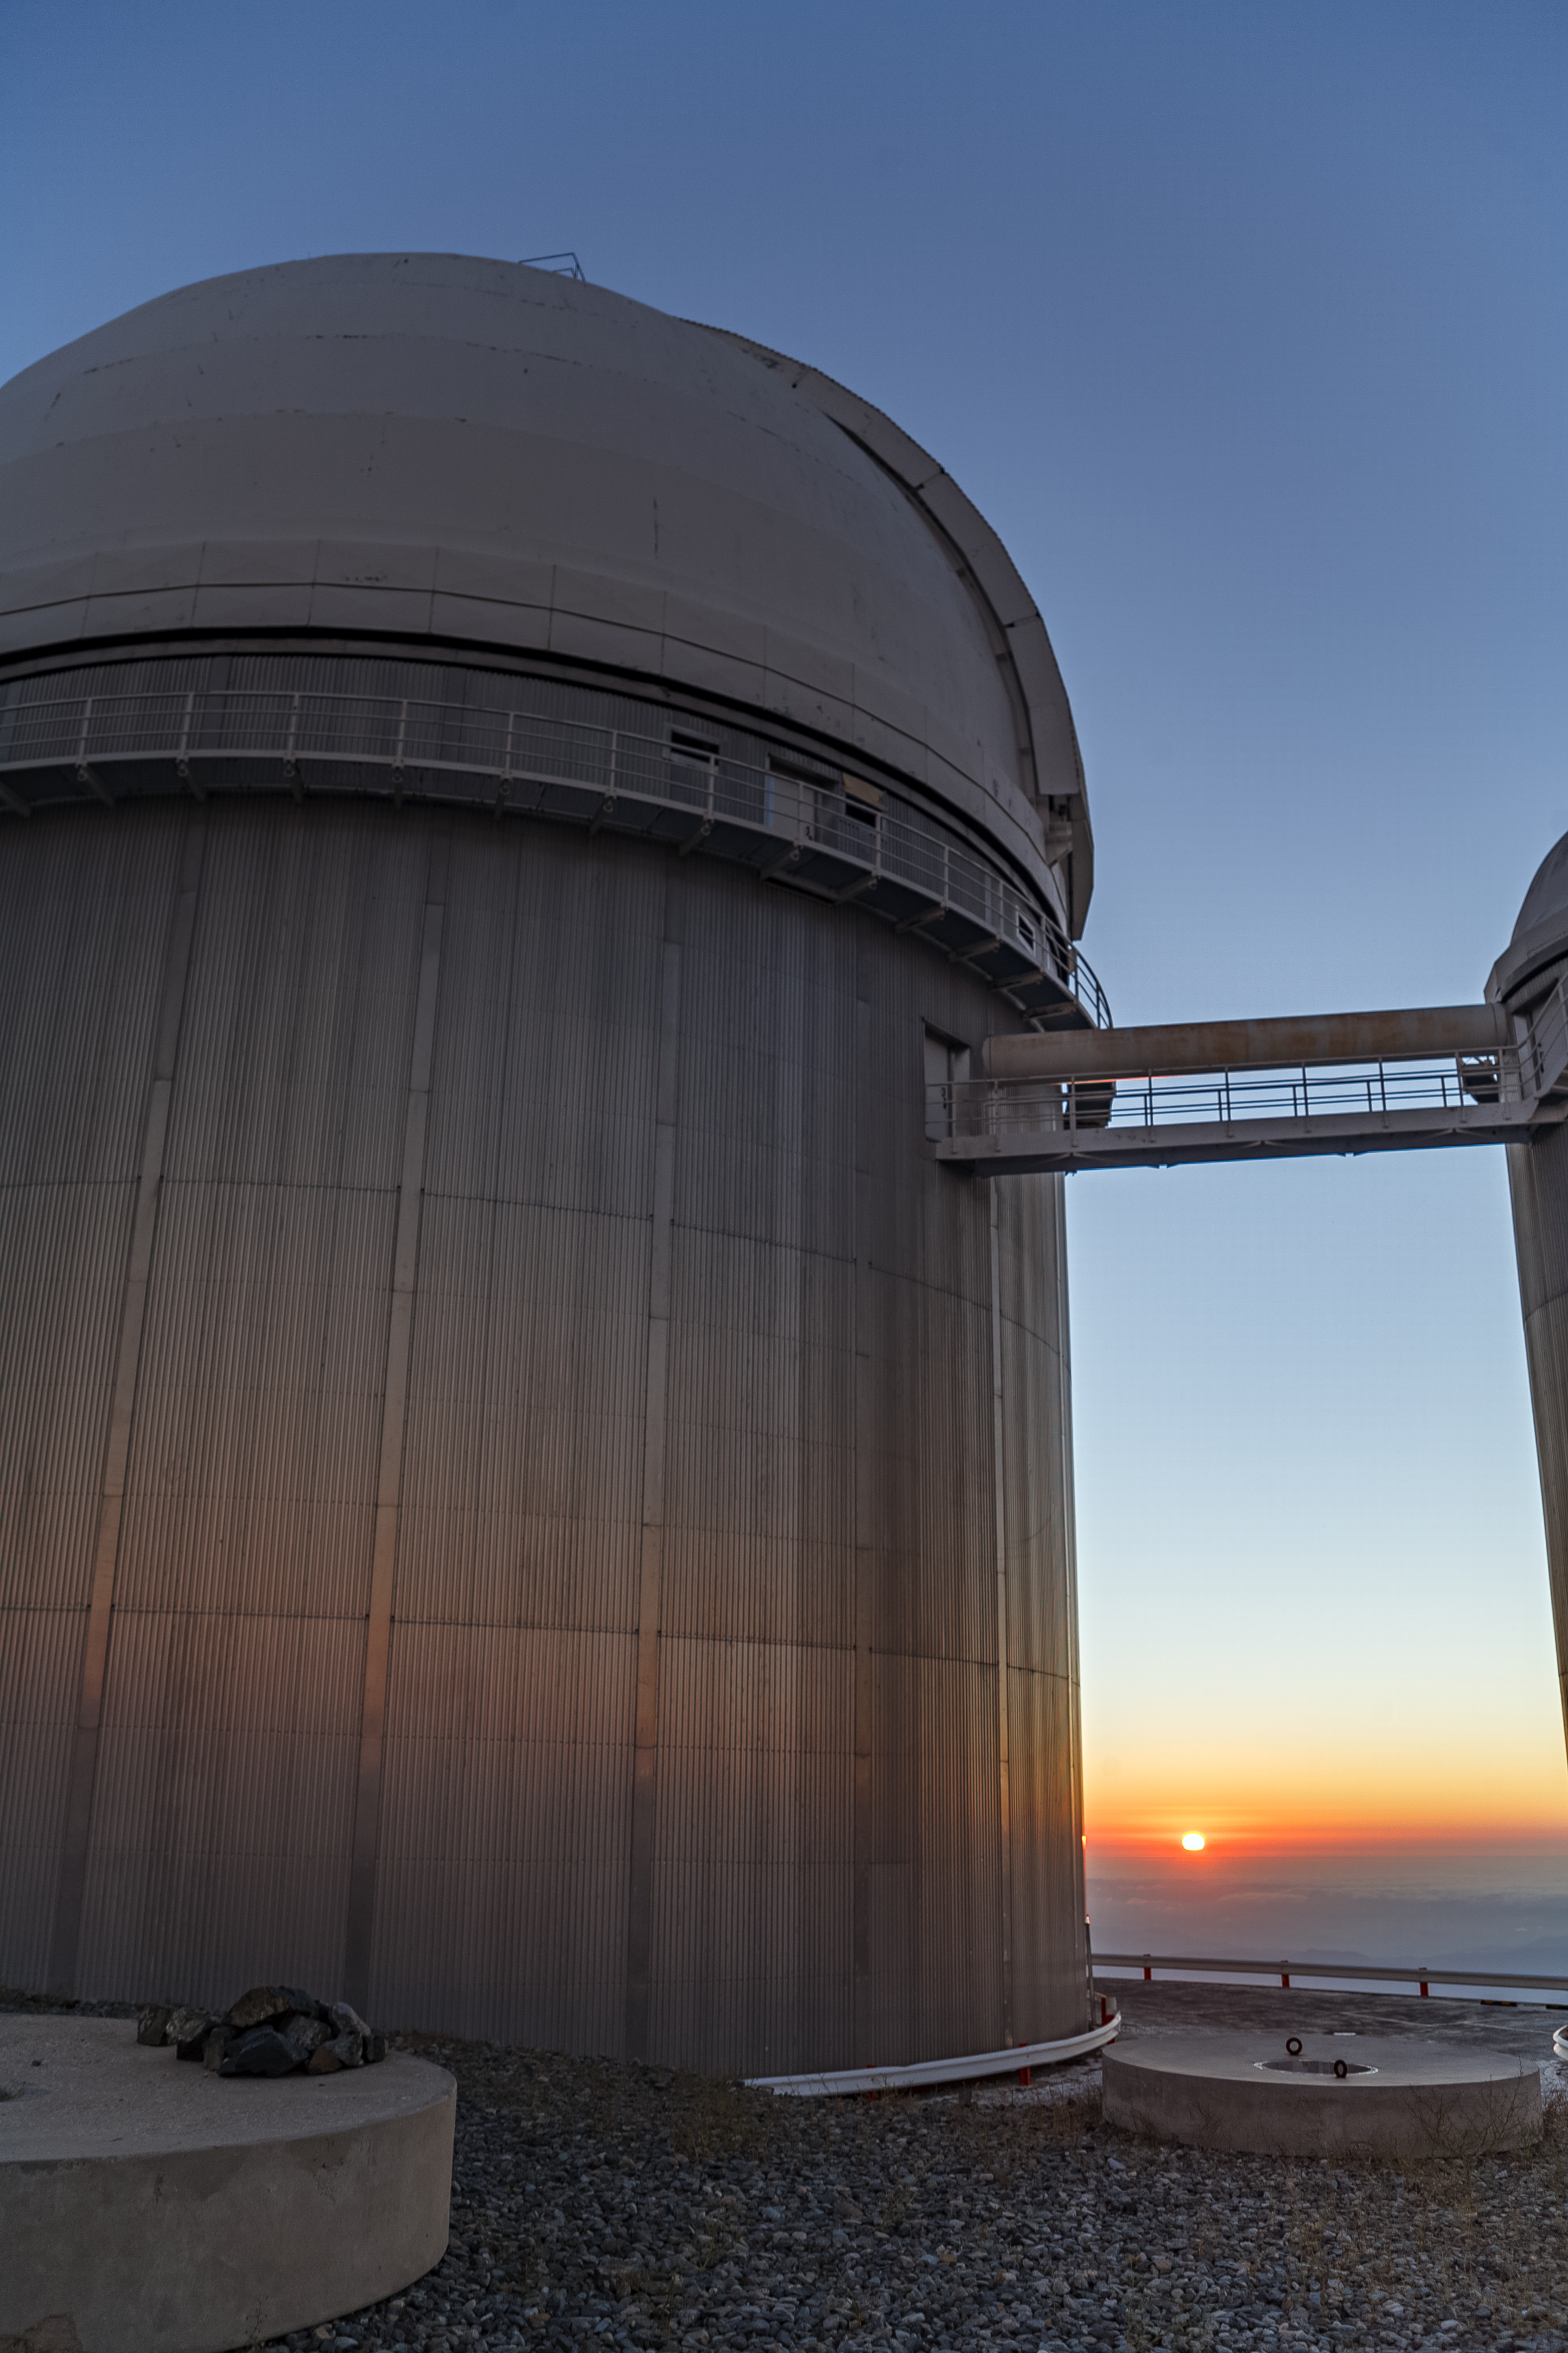

The dome of ESO's 3.6-metre telescope at La Silla

The silvery dome that houses the ESO 3.6-metre telescope at the La Silla observatory in Chile glows in the low sunlight. From here, astronomers are hunting for a new planet. The telescope is being used to search for evidence of a planet around the nearest star to Earth, Proxima Centauri. Mounted on the telescope is the HARPS instrument, which will analyse the light from the star for the tell-tale signature of an accompanying planet. This is the Pale Red Dot campaign, a unique project that gives the public unprecedented insight into how astronomers actually hunt for new celestial objects.

Pale Red Dot is an international search for an Earth-like exoplanet around the closest star to us, Proxima Centauri. It will use HARPS, attached to the ESO 3.6-metre telescope at La Silla Observatory, as well as the Las Cumbres Observatory Global Telescope Network (LCOGT) and the Burst Optical Observer and Transient Exploring System (BOOTES). The public will see how teams of astronomers with different specialities work together to collect, analyse and interpret data, which may or may not be able to confirm the presence of an Earth-like planet orbiting our nearest neighbour. The outreach campaign consists of blog posts and social media updates on the Pale Red Dot Twitter account and using the hashtag #PaleRedDot. For more information visit the Pale Red Dot website: http://www.palereddot.org

Credit: ESO/A. Santerne